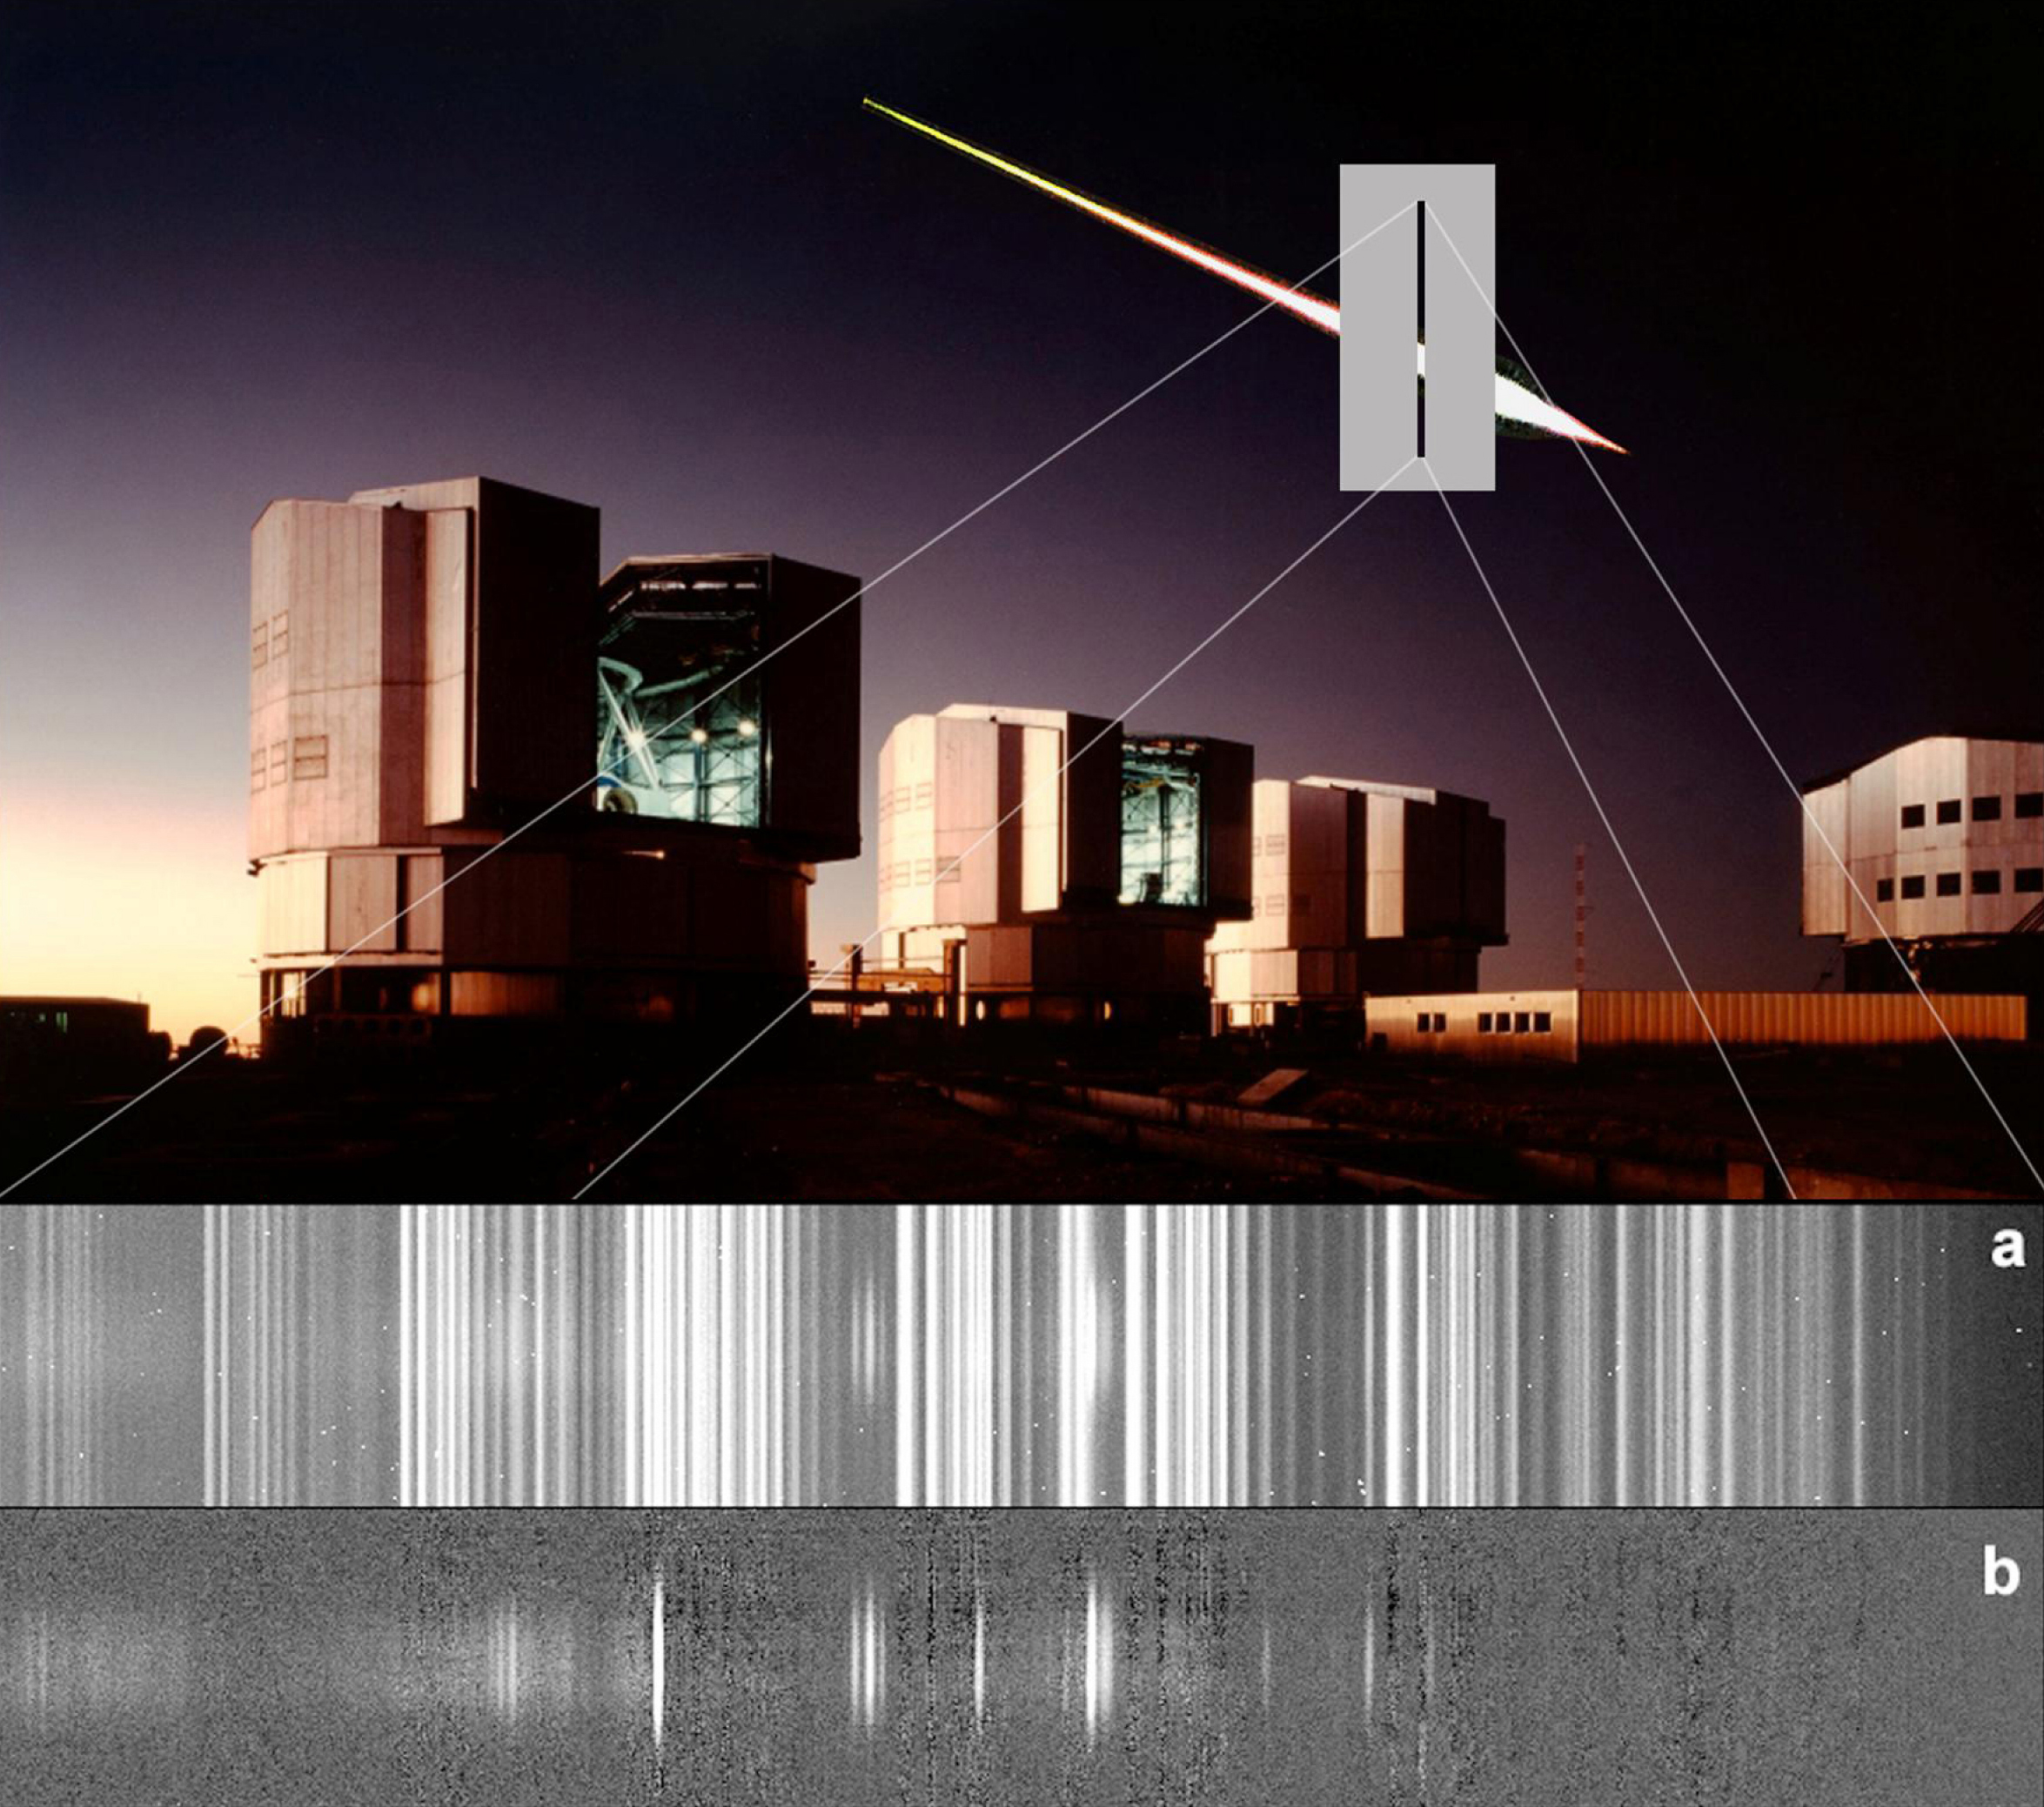

Spectrum of a meteor (FORS1/VLT)

Spectrum of a bright meteor, as observed serendipitously by the multi-mode FORS 1 instrument on the ESO Very Large Telescope during the night of May 12-13, 2002, in front of a photo of the VLT enclosures and with a meteor trail inserted in the sky (montage). The position of the meteor trail on the narrow slit of FORS (not to scale) is also indicated. The lower panel shows the spectrum of the meteor, following removal of the supernova spectrum and before (up) and after (down) removal of the spectrum of the night sky by image processing. Several emission lines from colliding Oxygen and Nitrogen atoms (sharp emissions) and molecules (broad emissions) are visible.

Credit: ESO